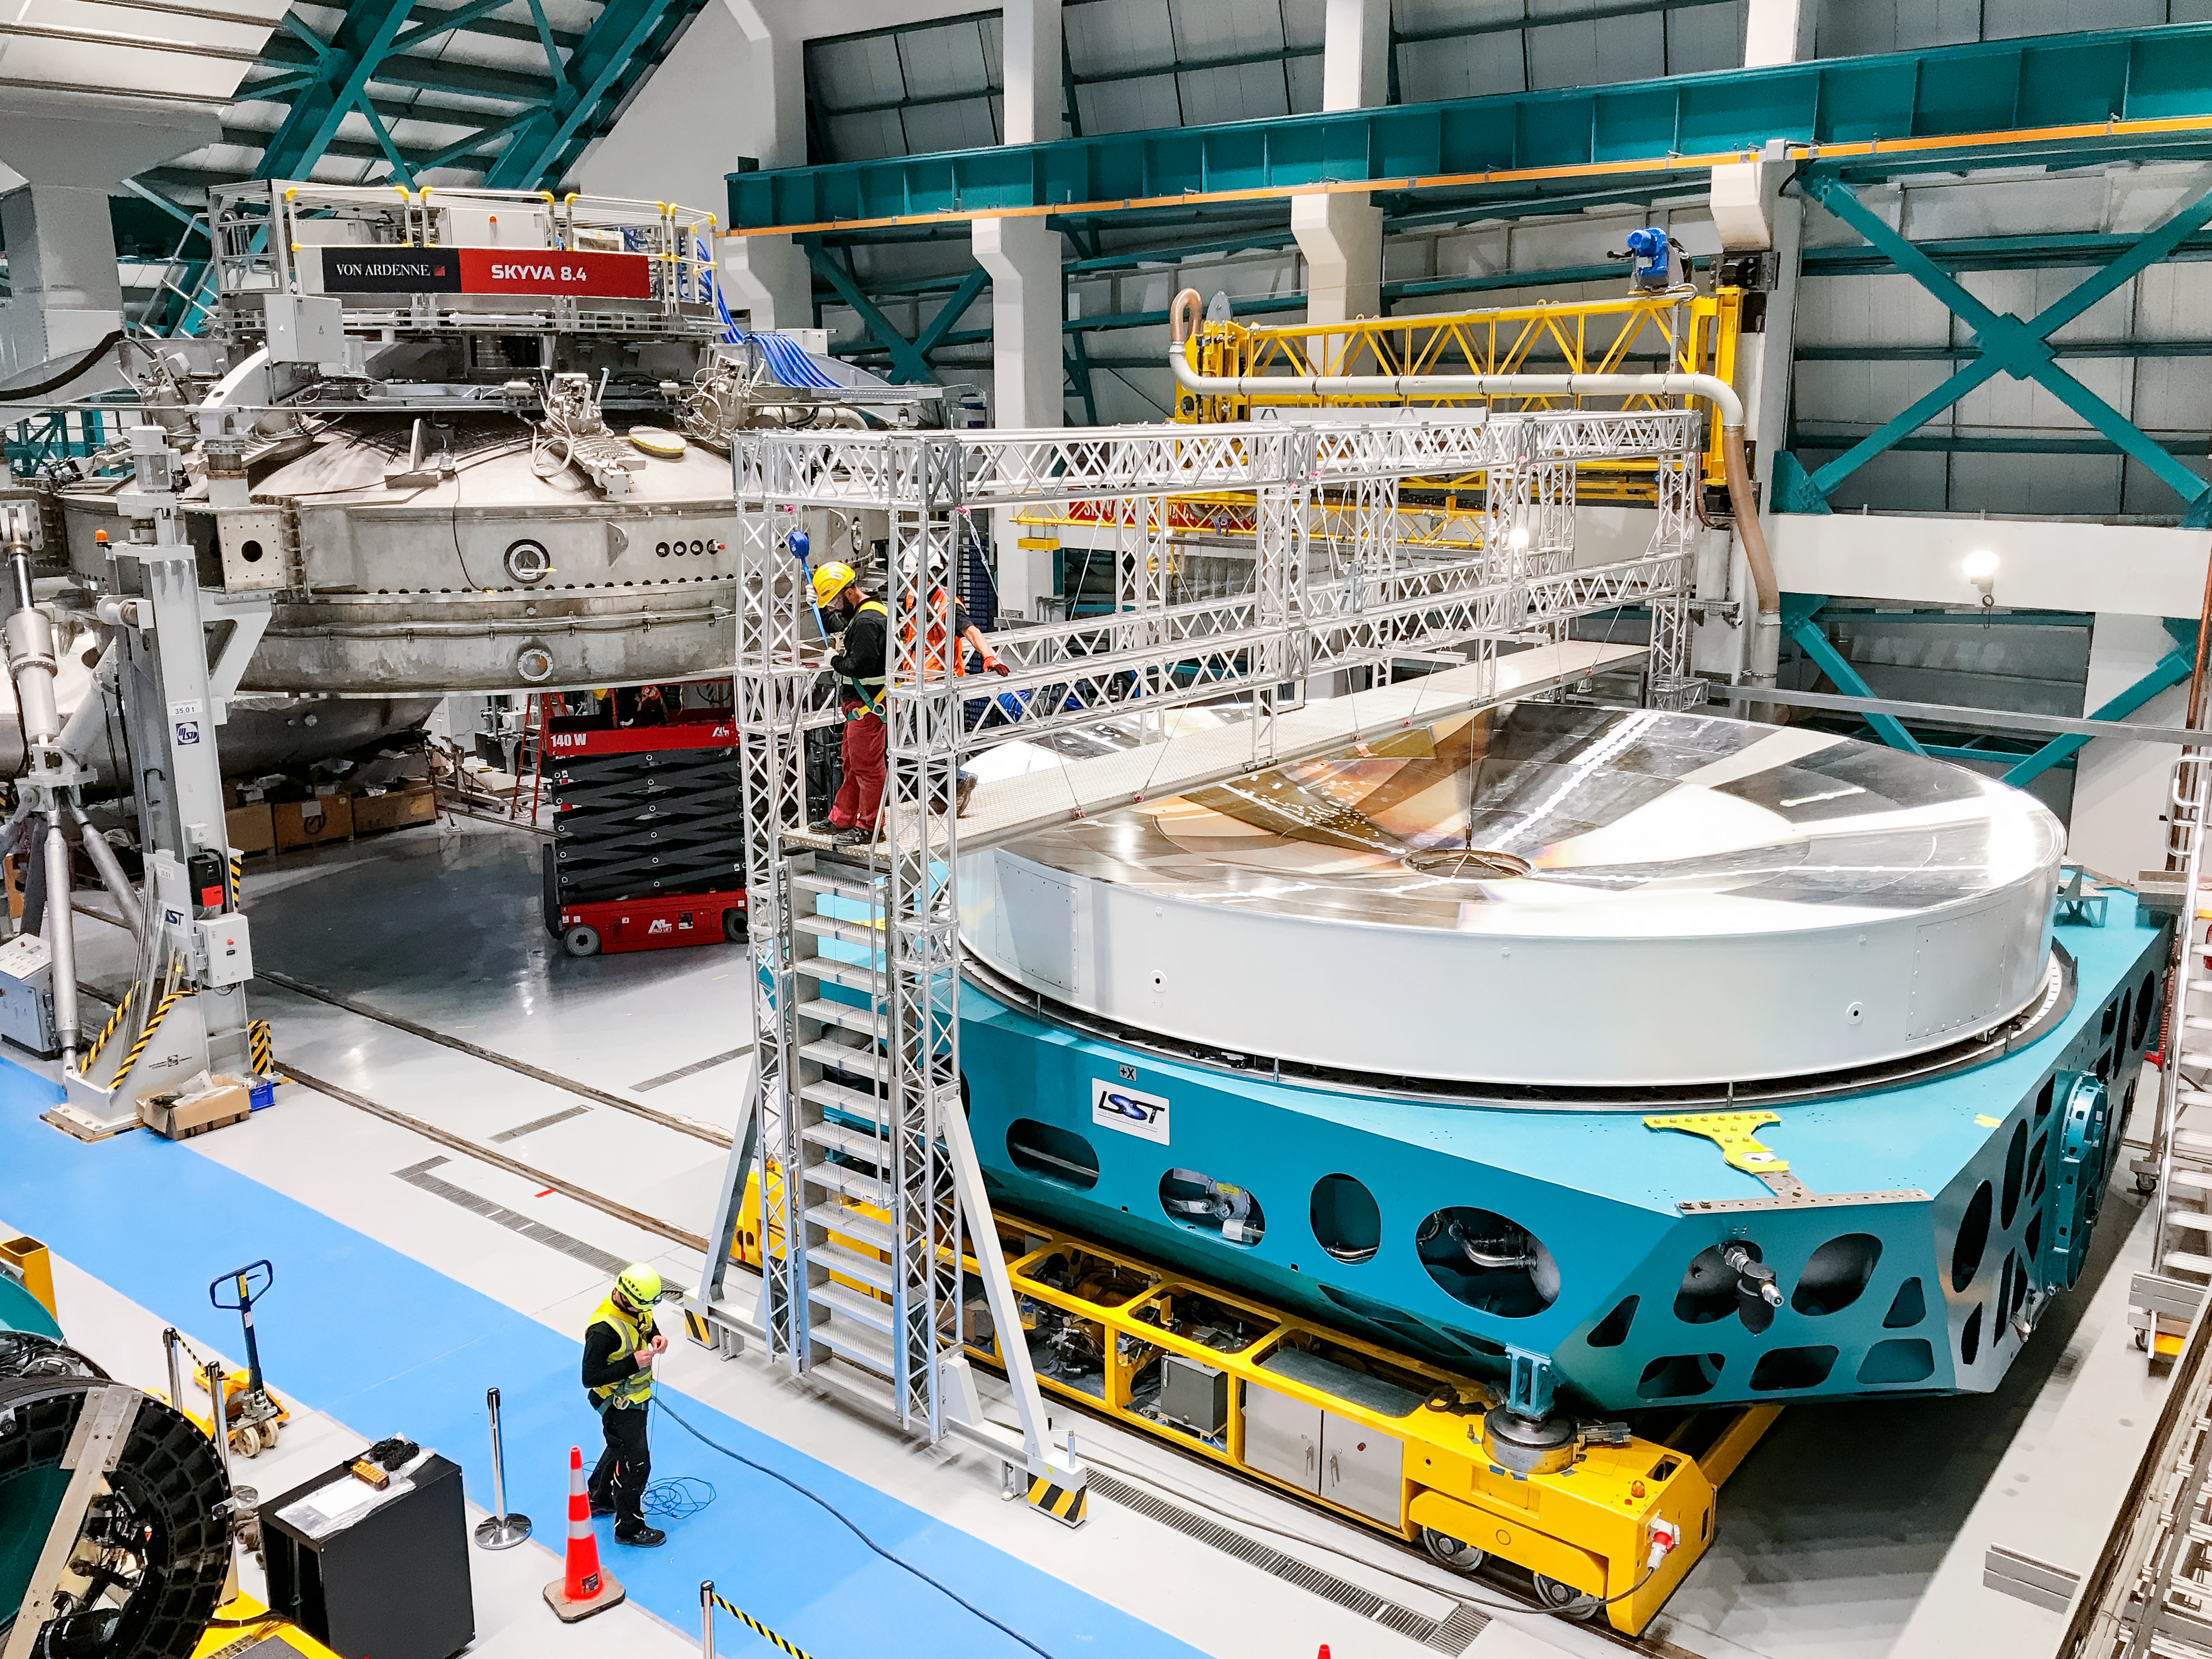

Rubin's Surrogate Mirror at the Coating Plant

The campaign for the configuration of the Coating Plant with the surrogate Primary/Tertiary Mirror (M1M3), and the production of coating samples was successfully completed in early February. The samples (protected silver, protected aluminum, and bare aluminum) are now being tested for an aging reflectivity campaign. The M1M3 cell and surrogate are still under the coating plant, and work is resuming inside the cell in preparation for integration of the thermal system.

Credit: LSST Project/NOIRLab/NSF/AURA